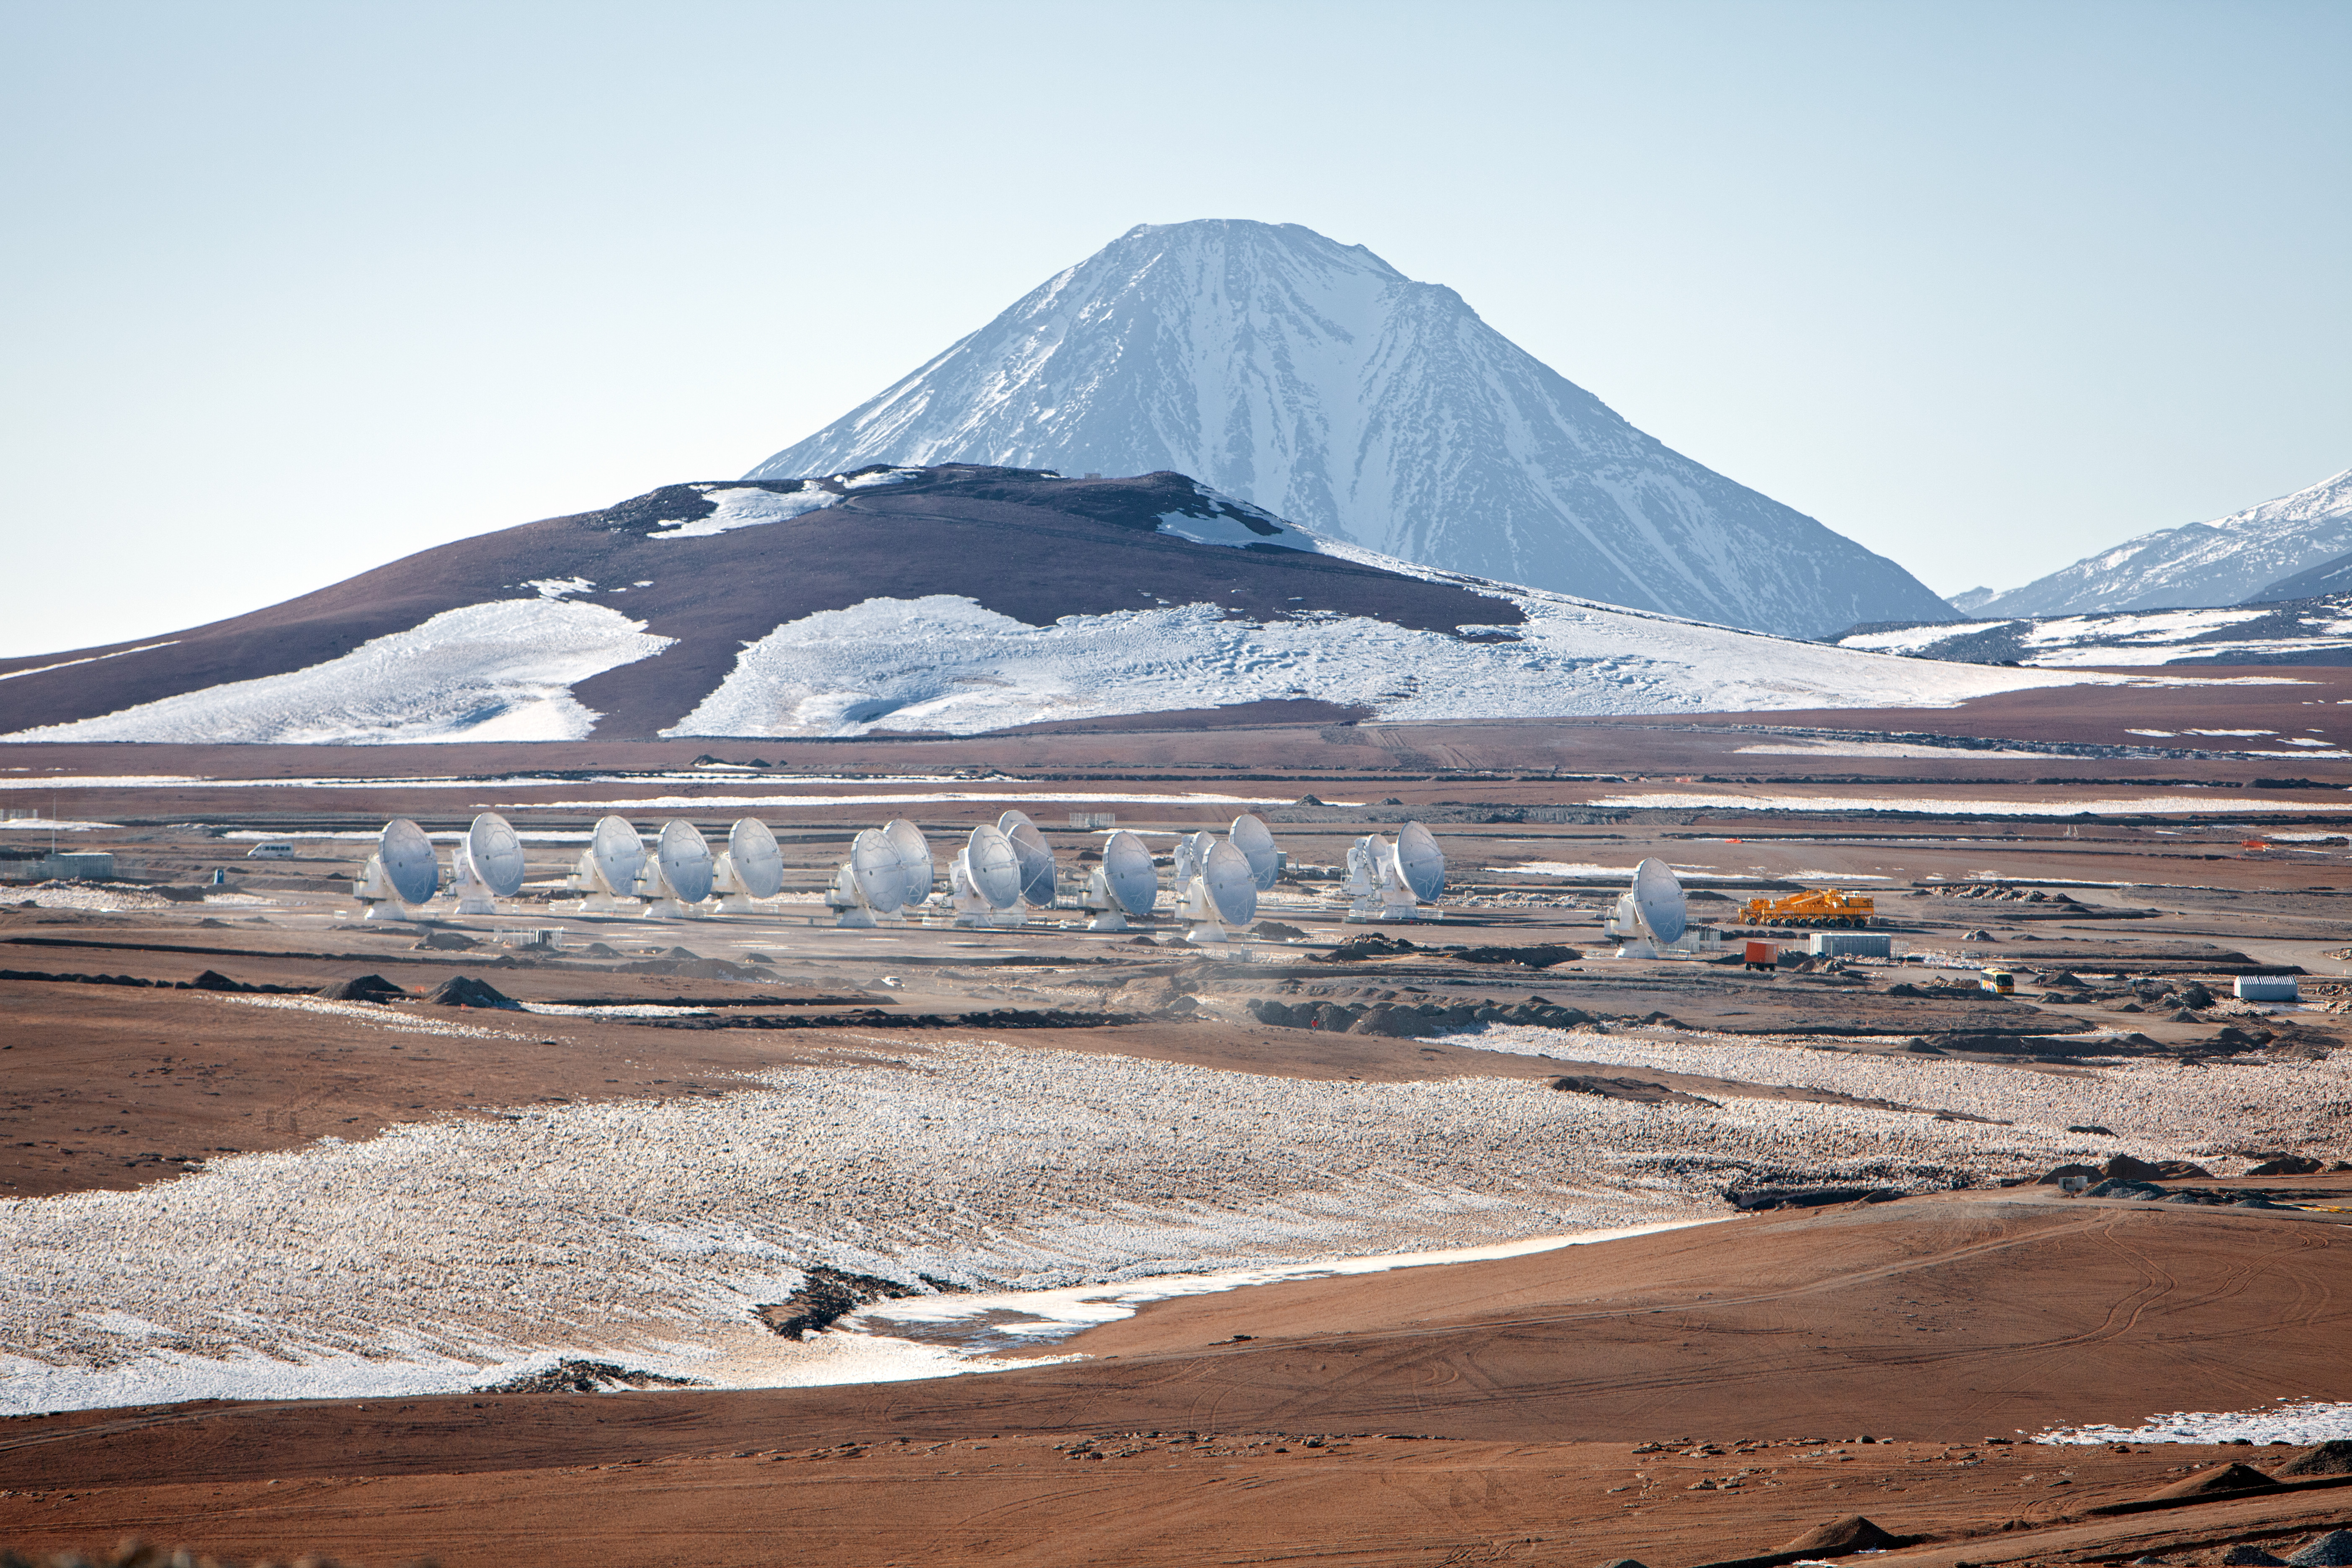

View of the ALMA antennas

View of the ALMA antennas on the Chajnantor Plateau, at an altitude of 5000 m. The antennas are designed to withstand the harsh conditions at the high site, where the extremely dry and rarefied air is ideal for ALMA's observations of the universe at millimeter- and submillimeter-wavelengths.

Credit: ESO